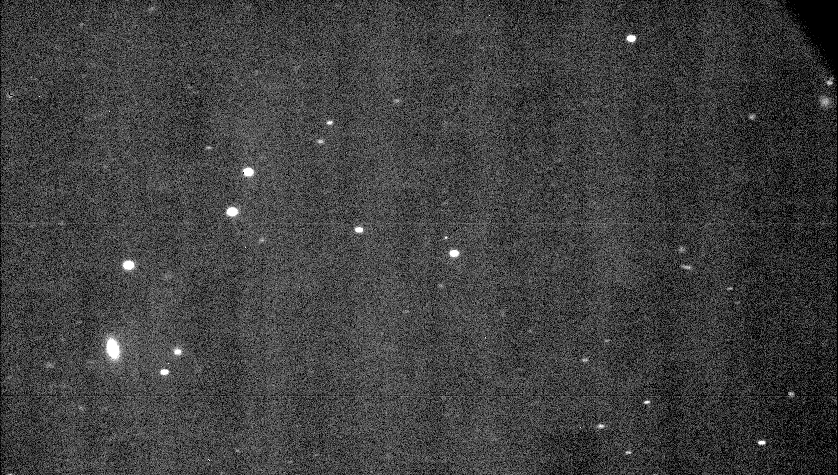

The interstellar asteroid 1I/2017 U1 (‘Oumuamua)

Raw image straight from ESO's Very Large Telescope. 1I/2017 U1 (‘Oumuamua), the interstellar asteroid, is the tiny dot at the centre, above the brighter star. Though actually faint, in this image the asteroid appears bright.

Credit: ESO/O.Hainaut